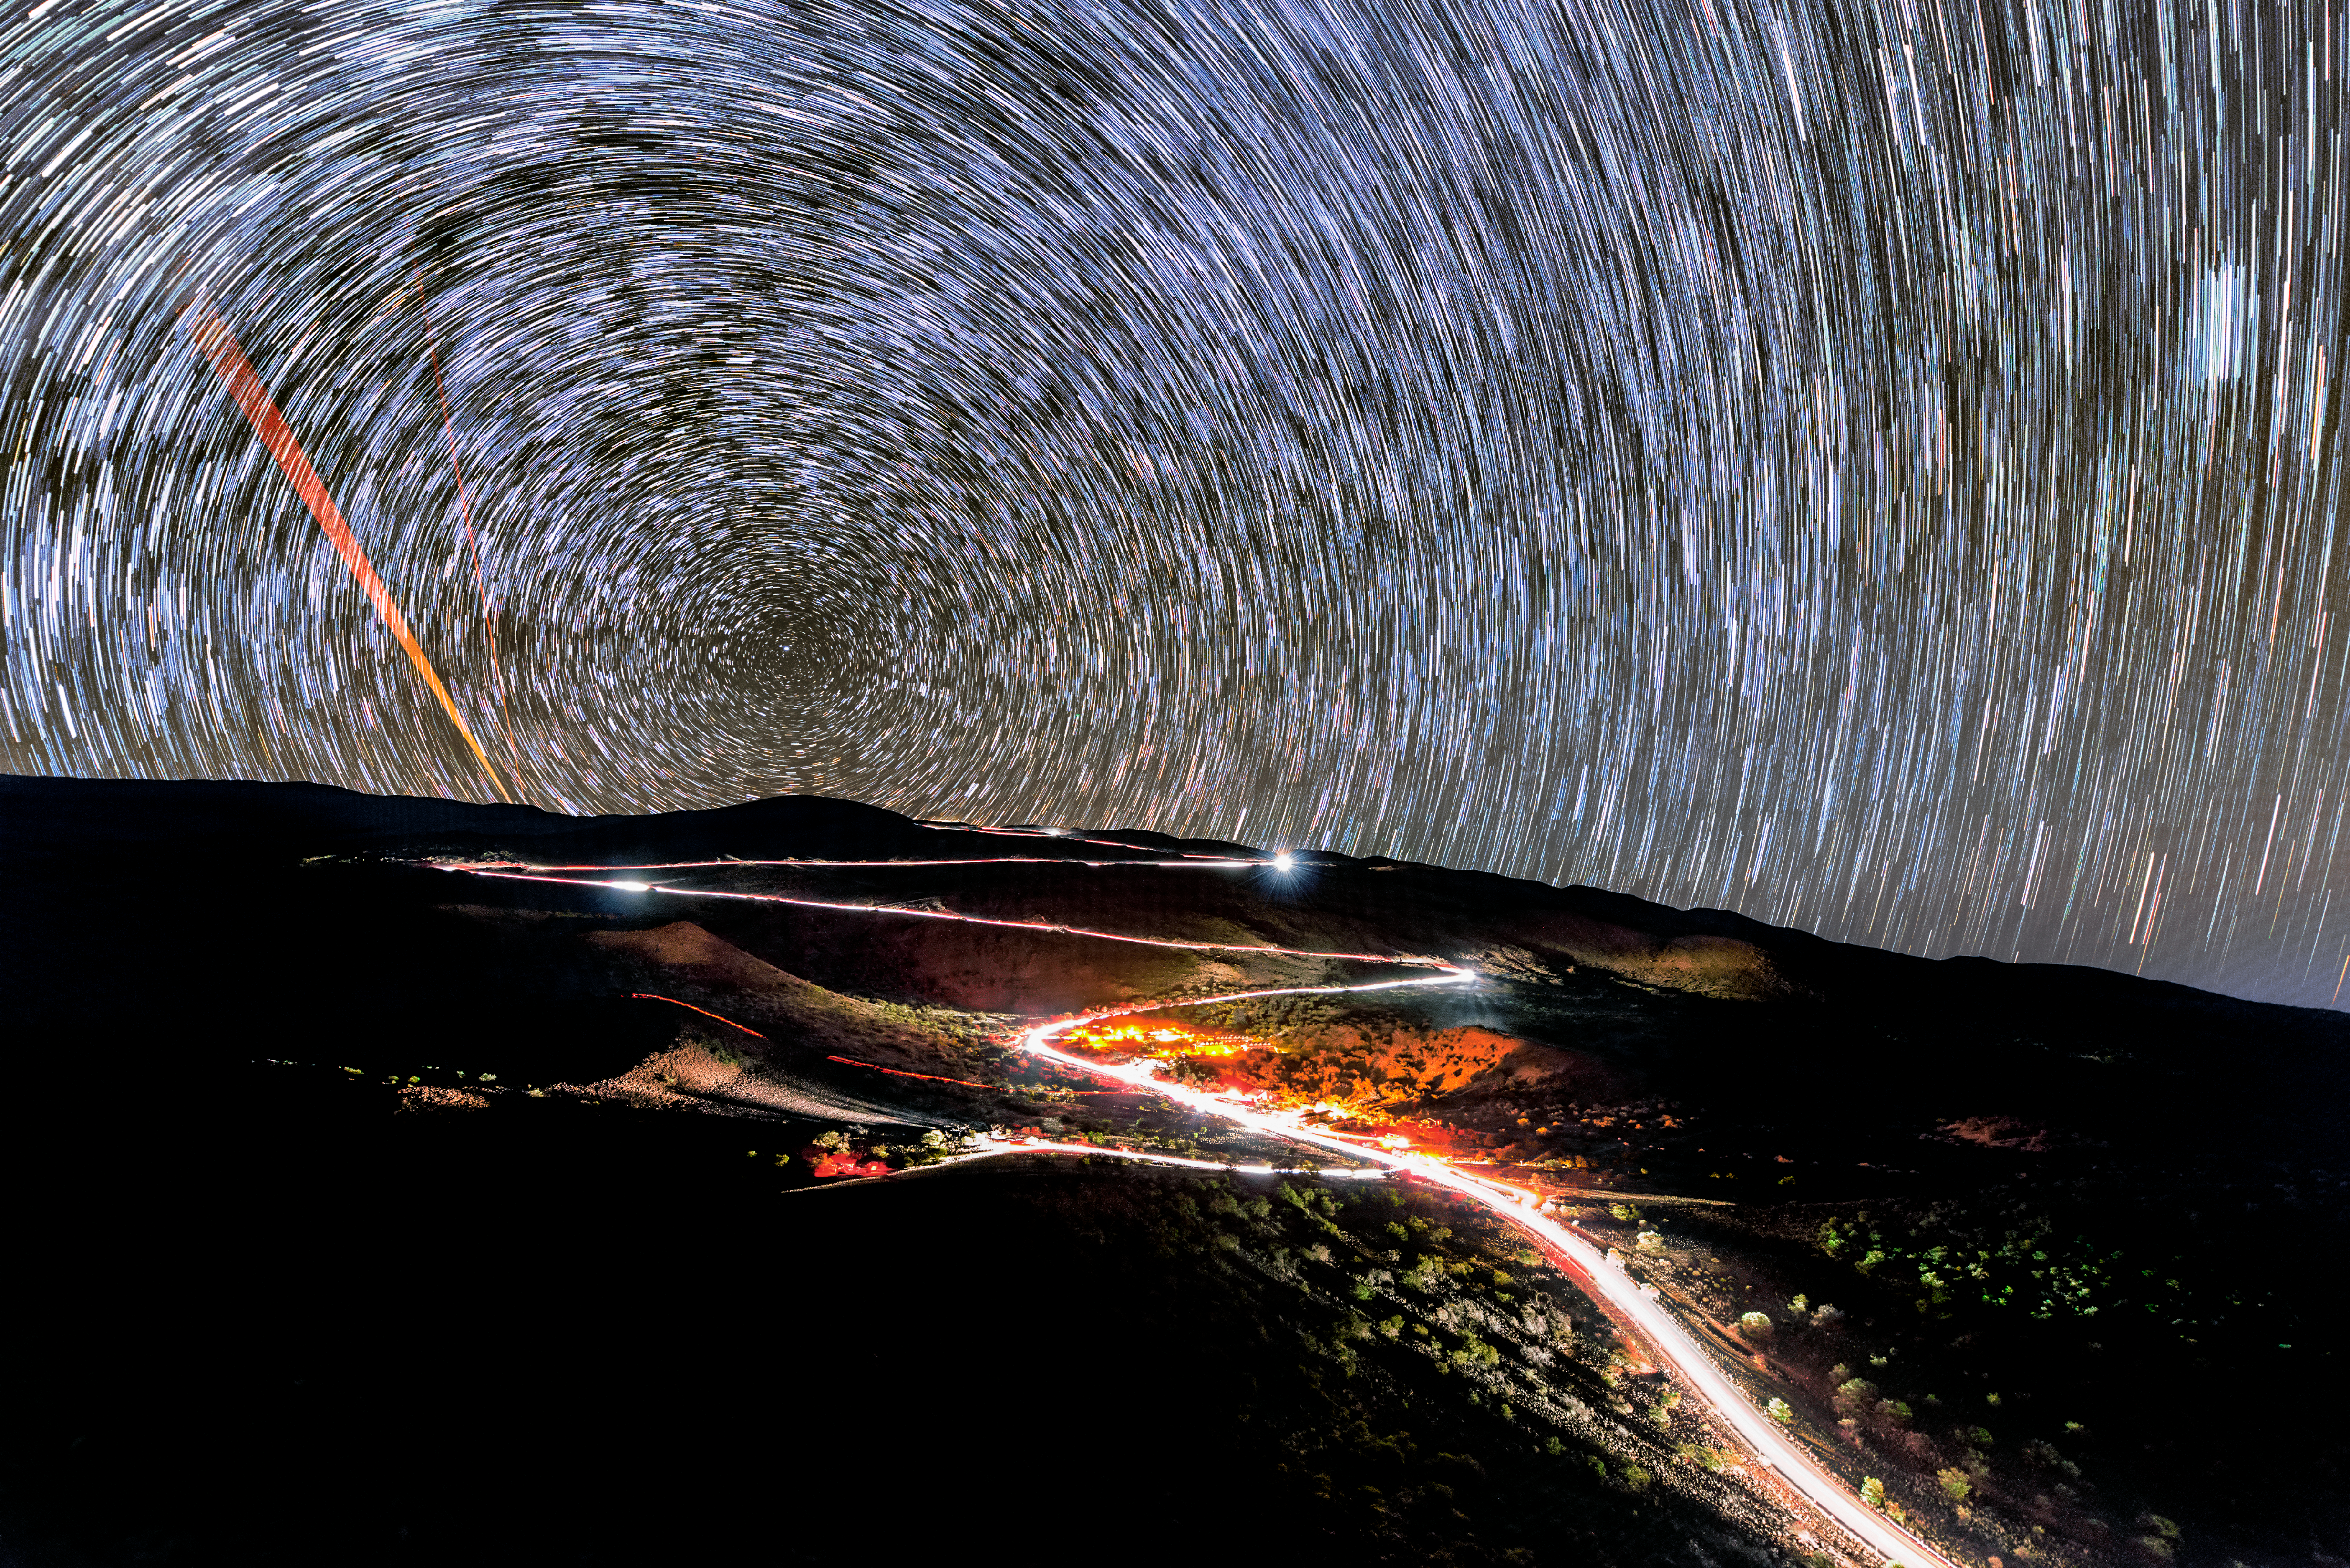

Ribbons of Light

For a photo taken at night, this image appears to be ablaze with light. The winding road, which leads to Gemini North, one half of the international Gemini Observatory, a Program of NSF NOIRLab, looks like a bright white ribbon. However, this abundance of artificial light is an illusion. In reality, enormous effort is made to keep artificial light in the area around the telescopes to a bare minimum. This mitigates interference by light sources from Earth with astronomical observations.

The road appears so bright because the photo was taken with a long exposure time. This is evident by the long trails swept out by the stars, caused by the rotation of the Earth. This is also discernible by the orange band on the left, caused by the movement of a laser guide star (LGS) coming from a telescope at the summit of Maunakea. These LGS systems track how atmospheric turbulence distorts light as it reaches the Earth so that these changes can be accounted for in telescope observations. As the long exposure captured the apparent movement of the stars and laser guide star, the light from the road accumulated, resulting in a seemingly glowing road!

Credit: International Gemini Observatory/NOIRLab/NSF/AURA/J. Chu